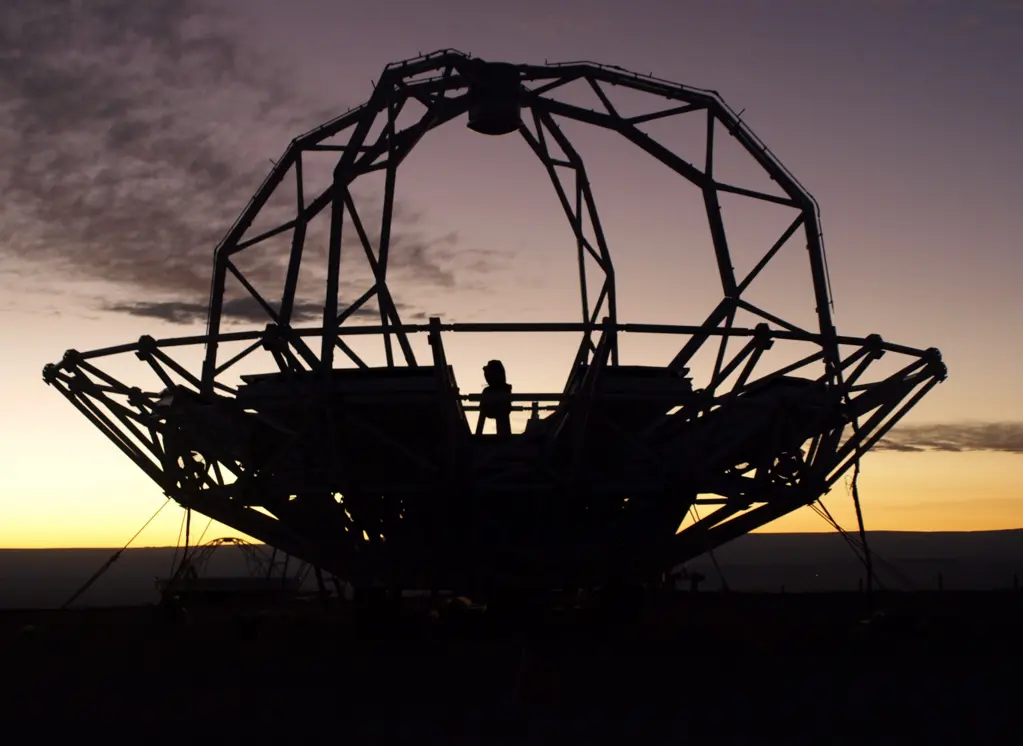

Japanese Antenna Construction

Mounting of the Japanese antenna in the NAOJ construction area.

Credit: ALMA (ESO/NAOJ/NRAO) | Download image